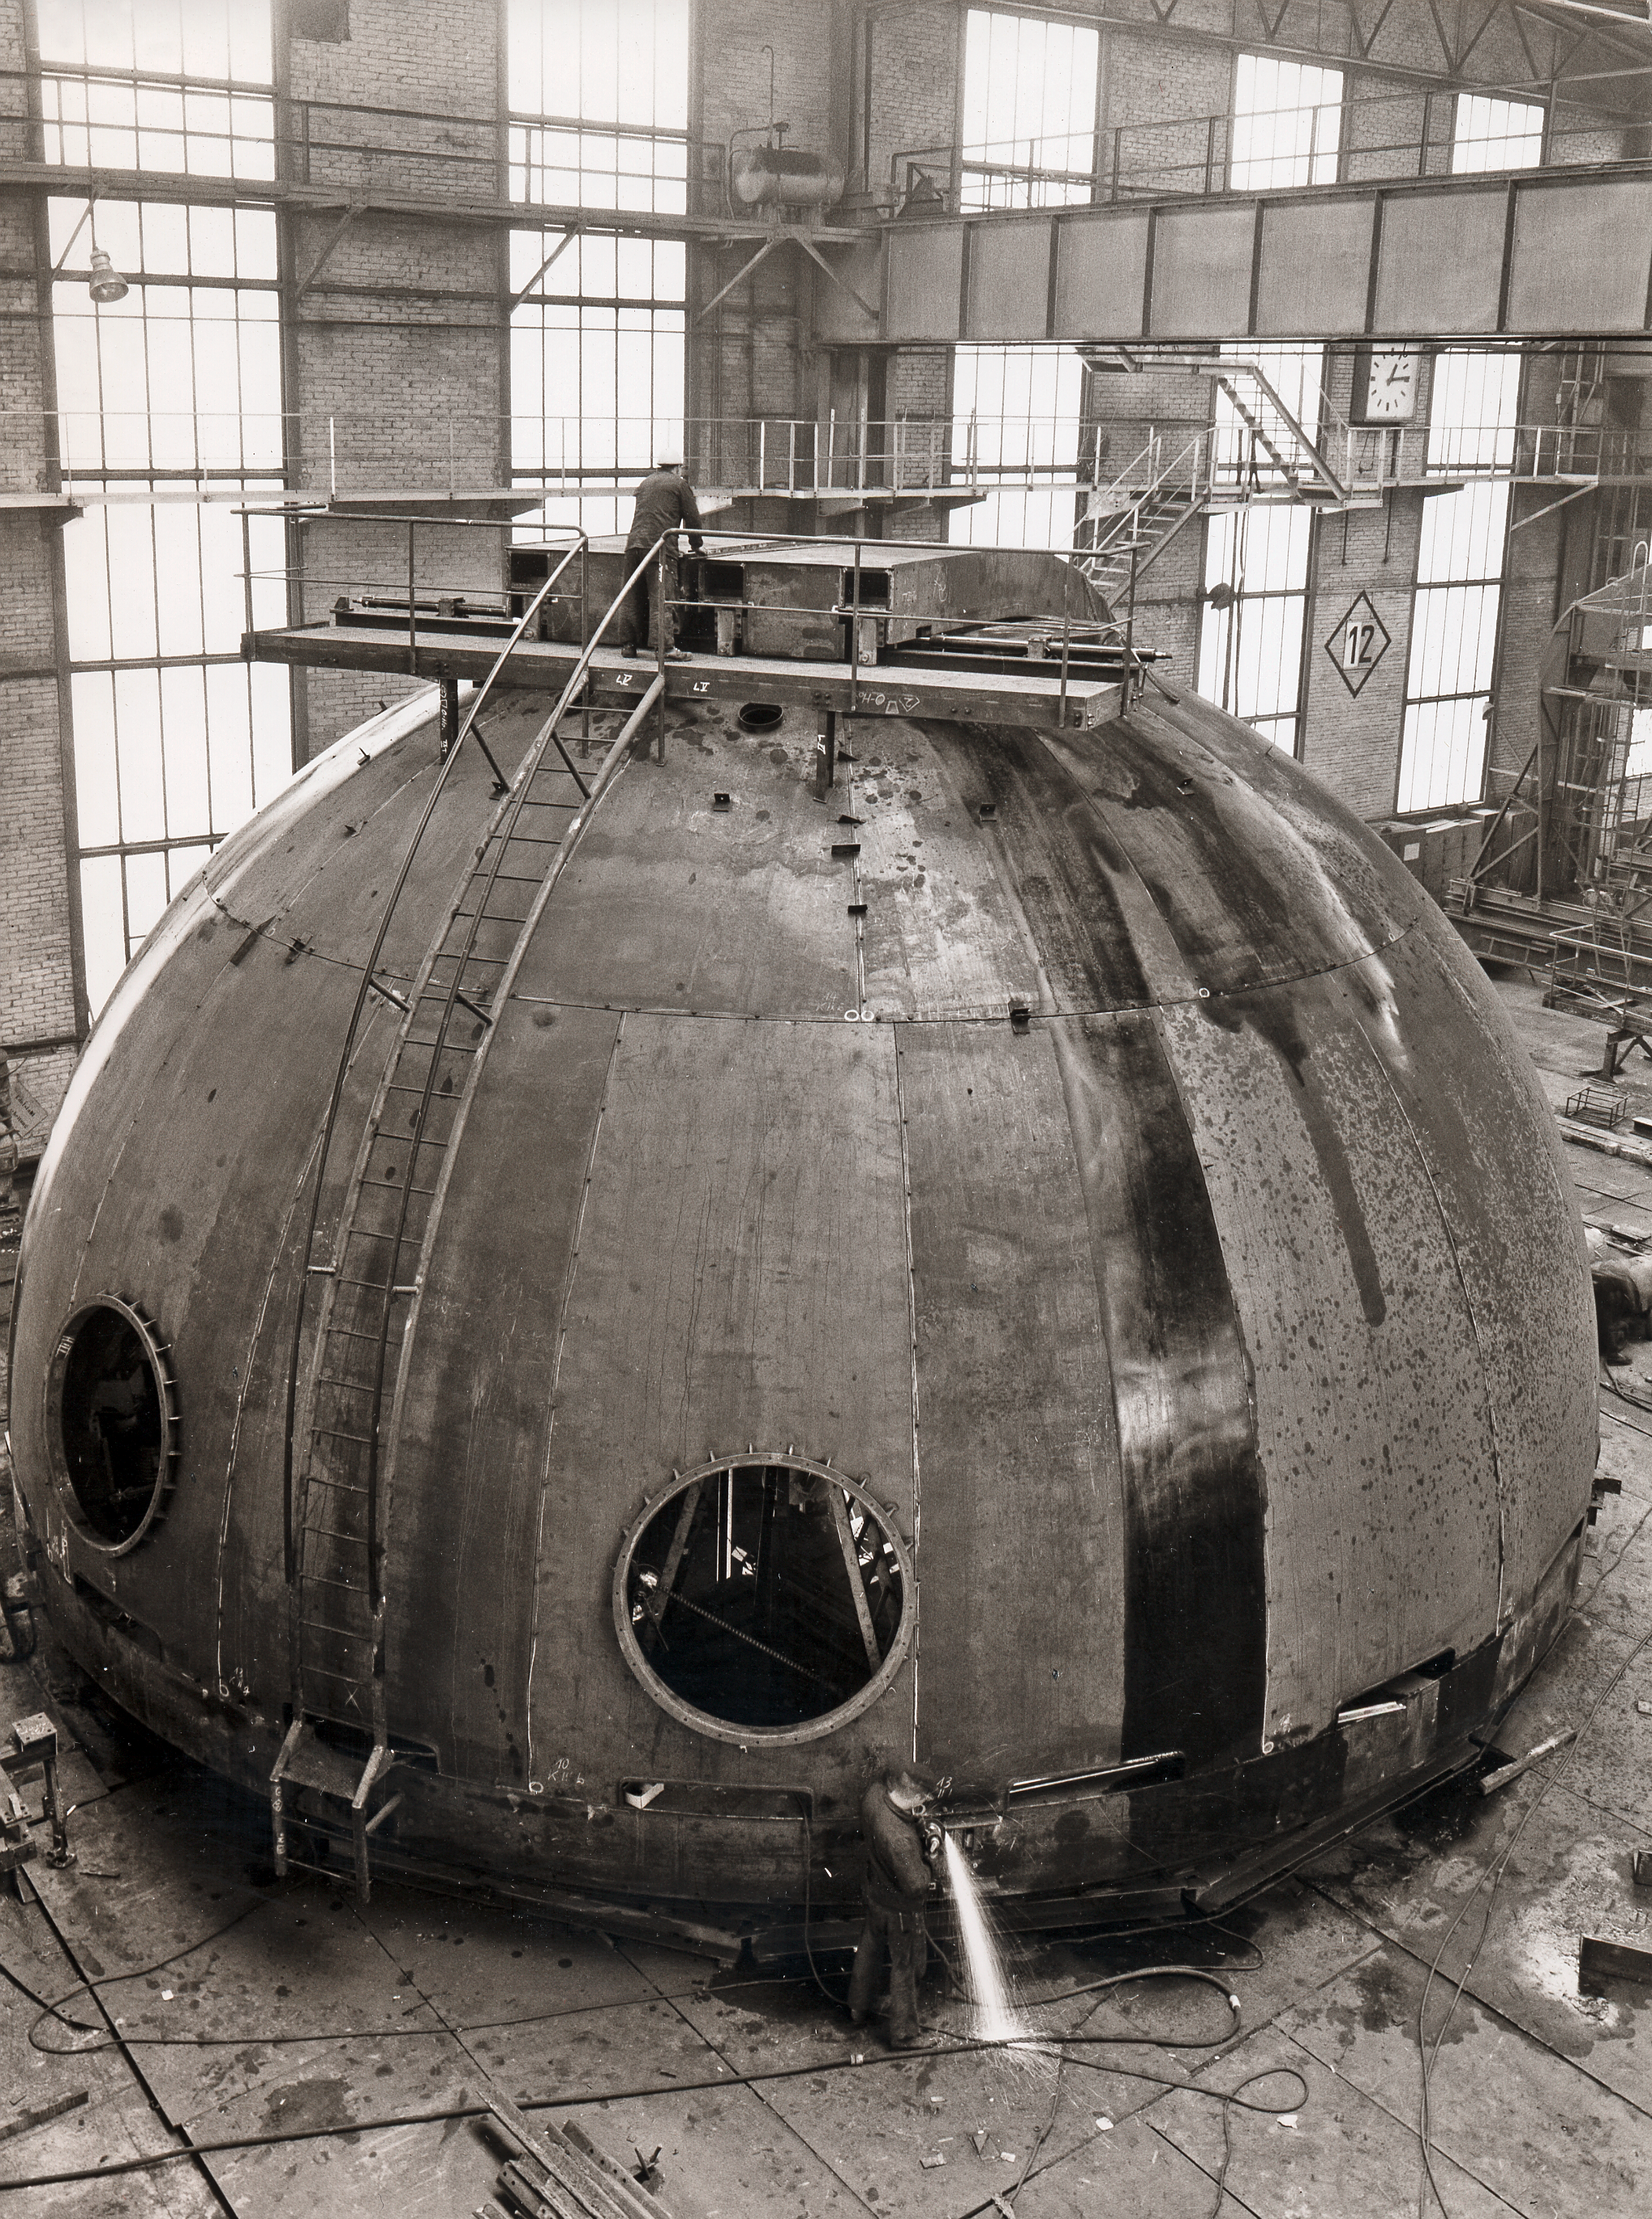

Dome under construction

Dome for ESO telescope under construction.

Credit: ESO